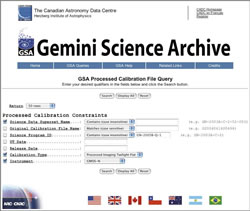

A processed calibration form using the query function on the Gemini Science Archive

A processed calibration form using the query function on the Gemini Science Archive

Credit: International Gemini Observatory/NOIRLab/NSF/AURA